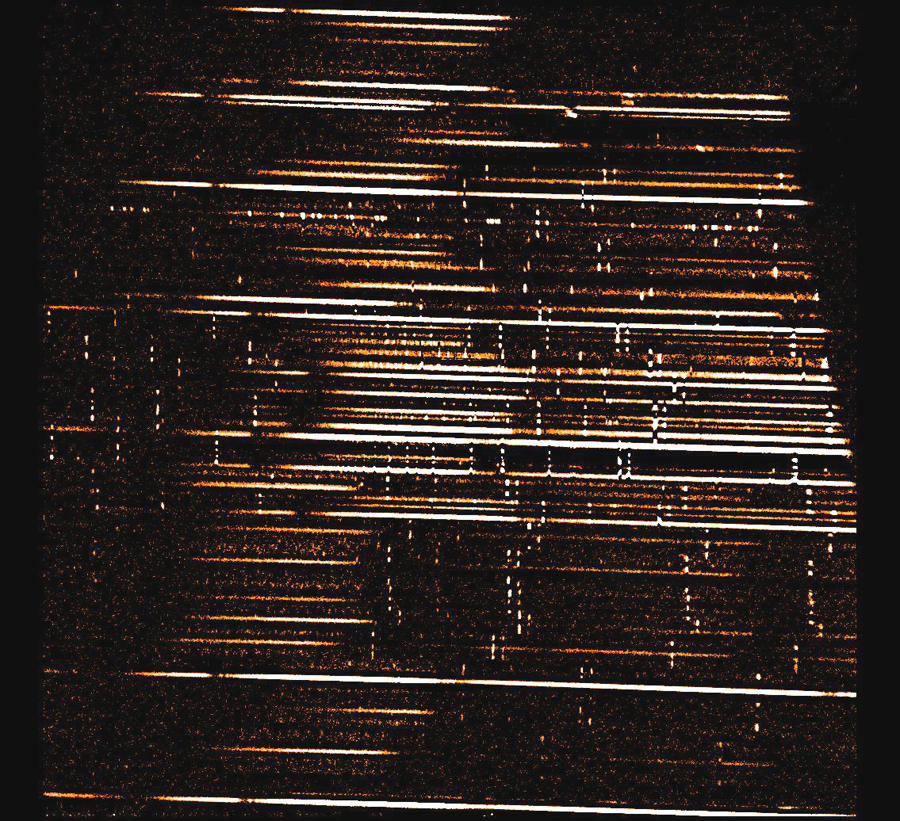

Multi-object spectroscopy with FLAMINGOS

Sky-subtracted but uncalibrated spectra of 14March 2002 NOAO Newsletter (currently only available in PDF format).

Credit: NOIRLab/NSF/AURA